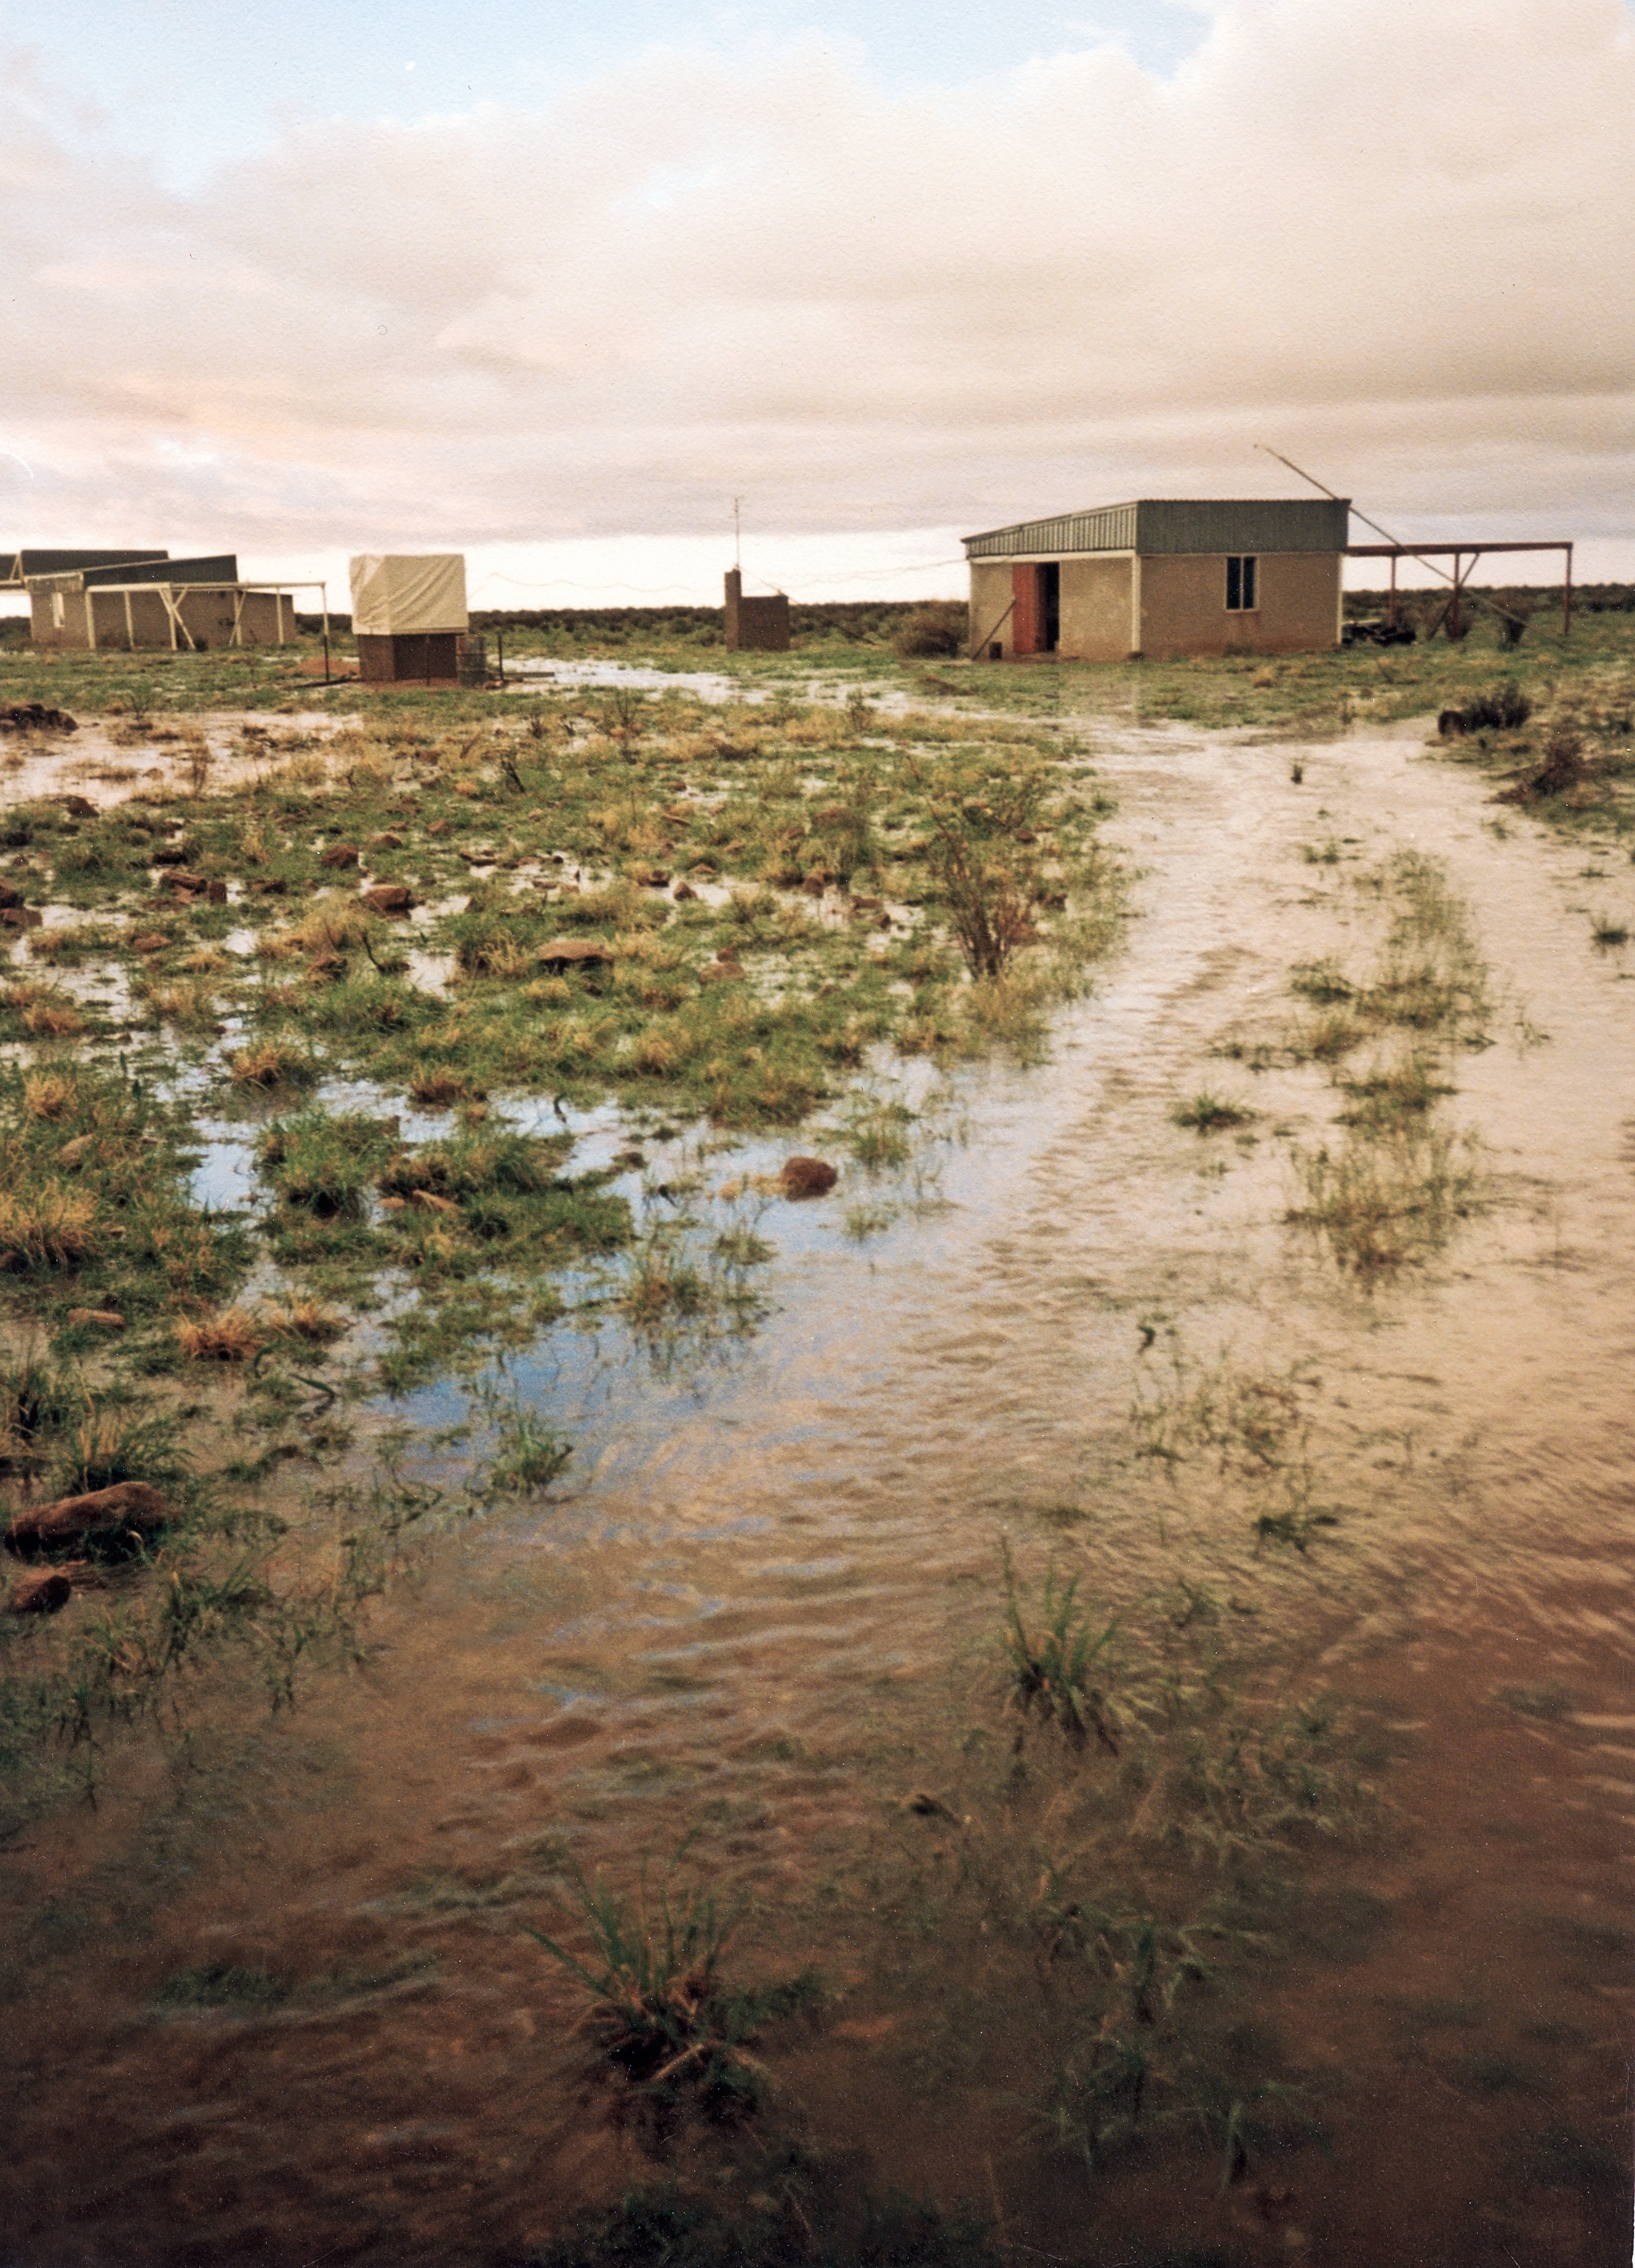

Washout

Bad weather hampers site testing at Gamsberg.

Credit: ESO